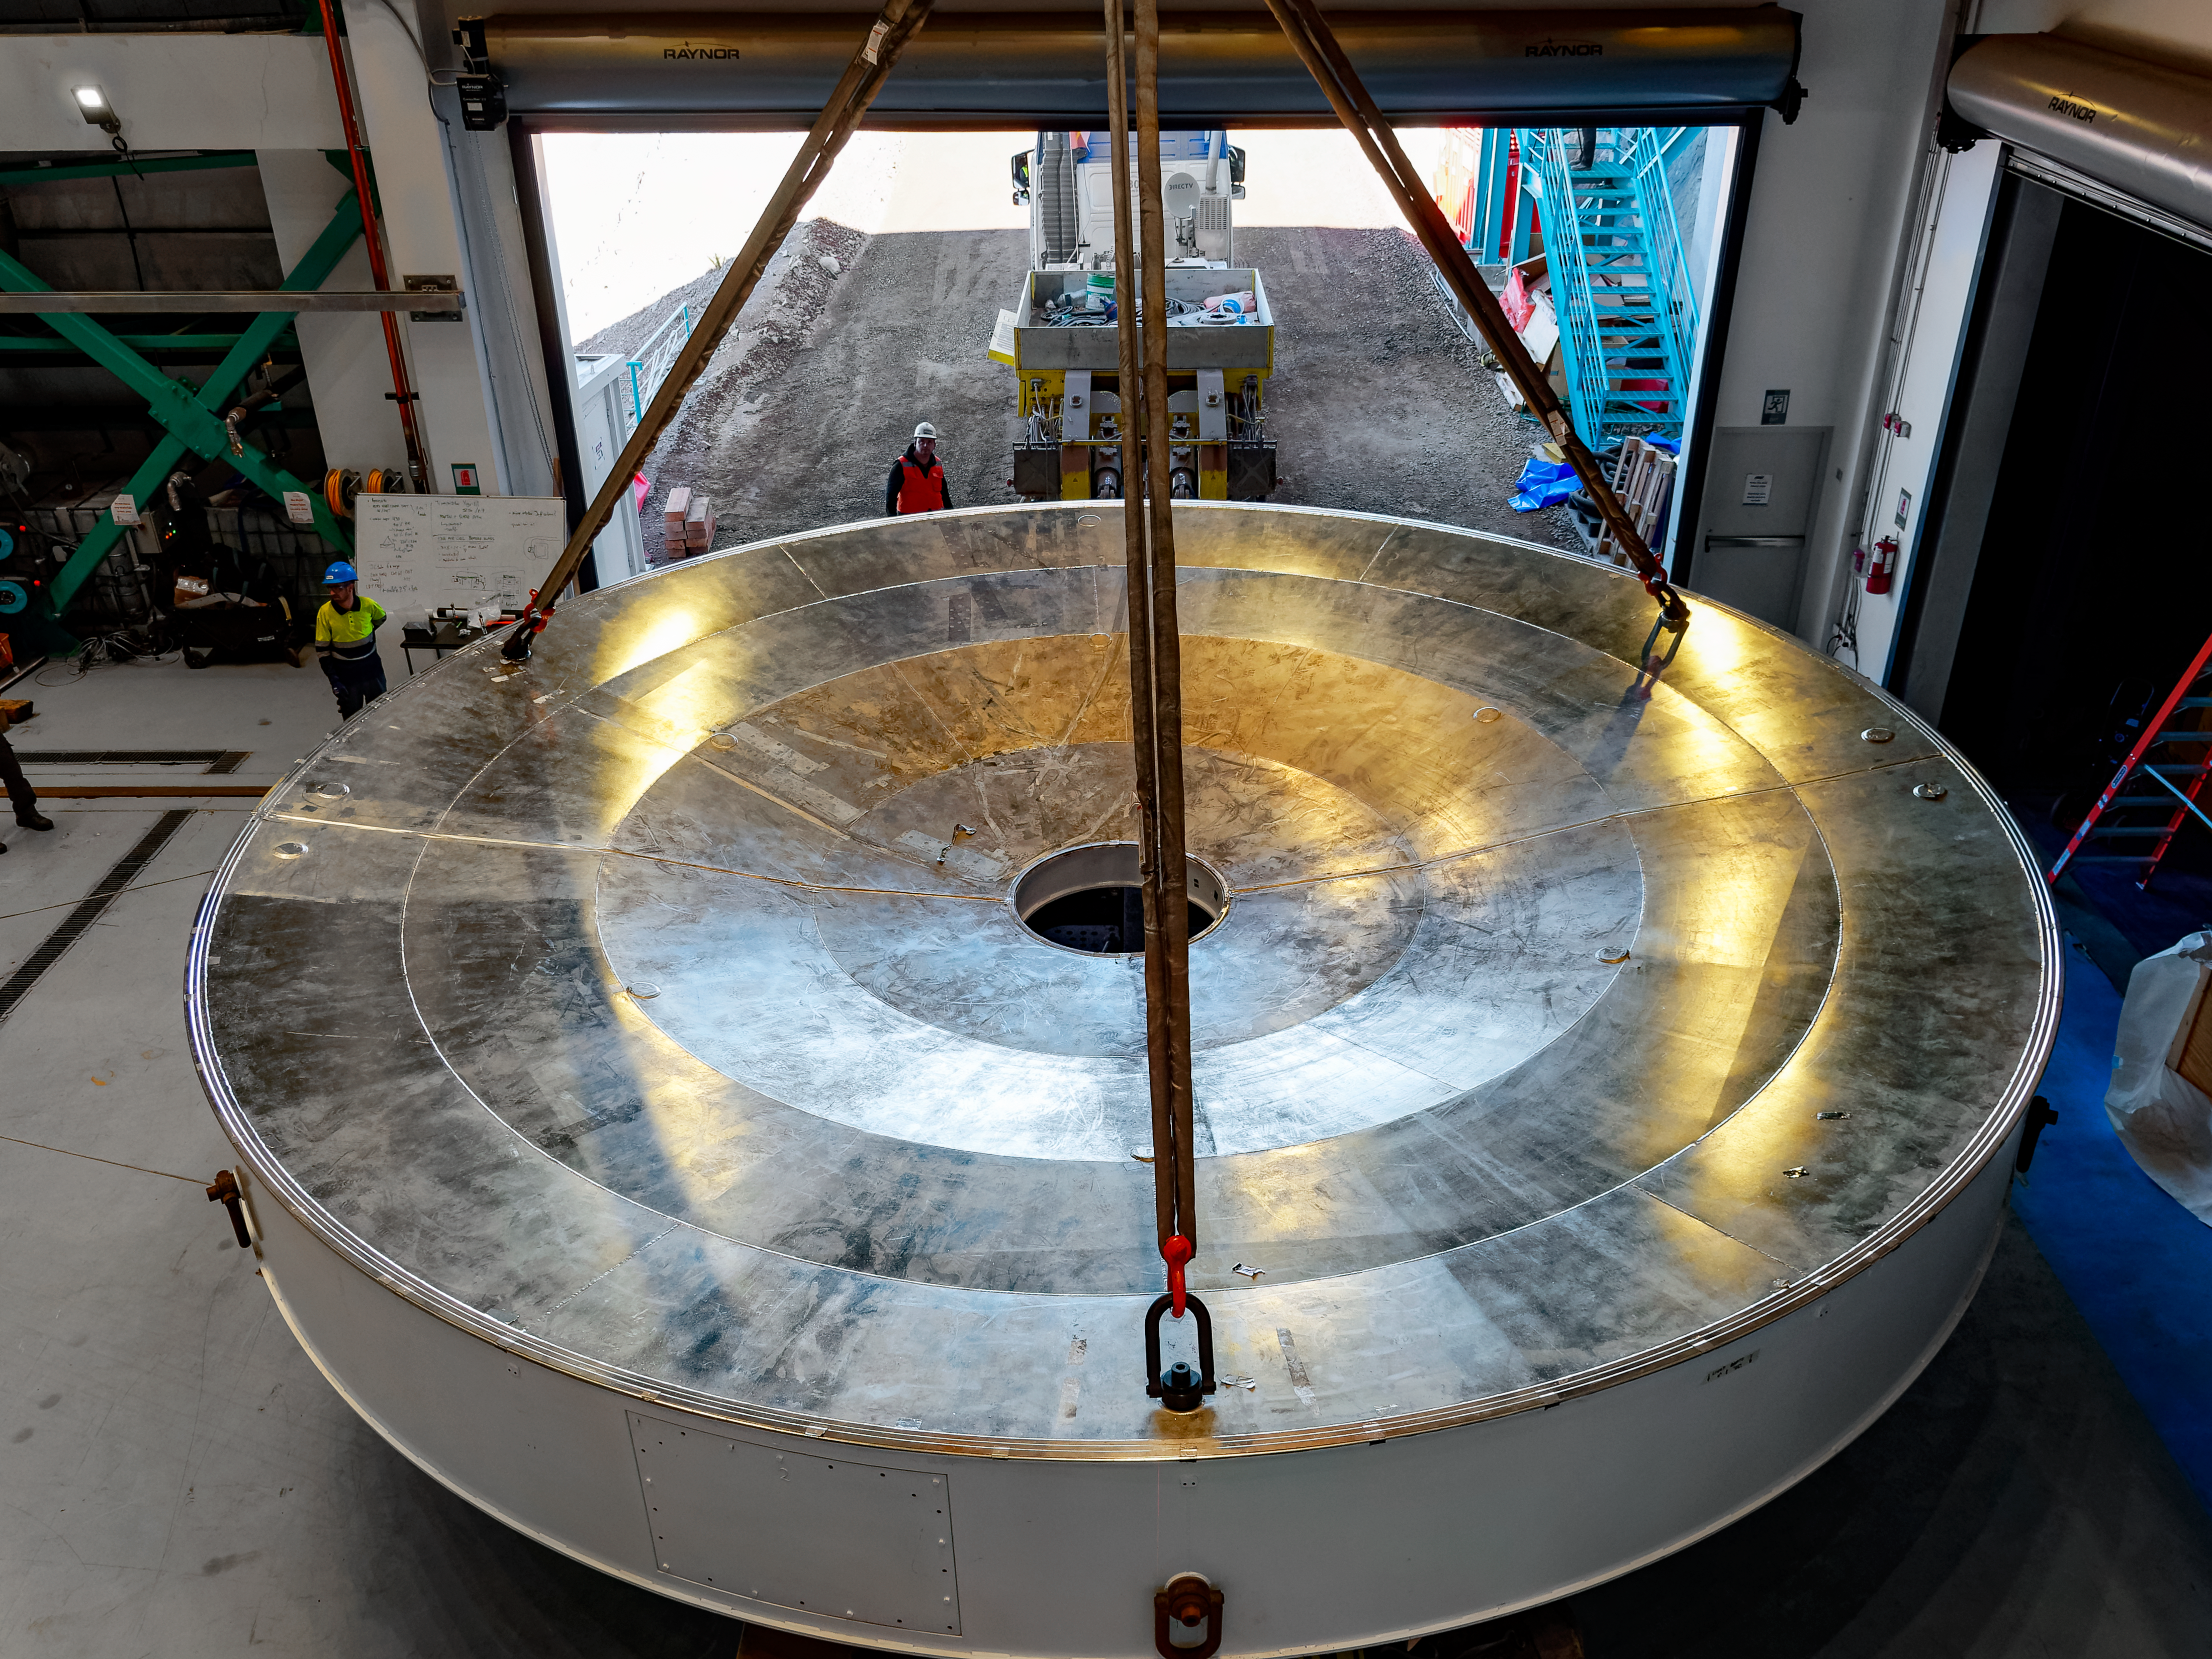

The Rubin M1M3 surrogate camera

The Rubin M1M3 surrogate camera.

Credit: RubinObs/NOIRLab/SLAC/NSF/DOE/AURA